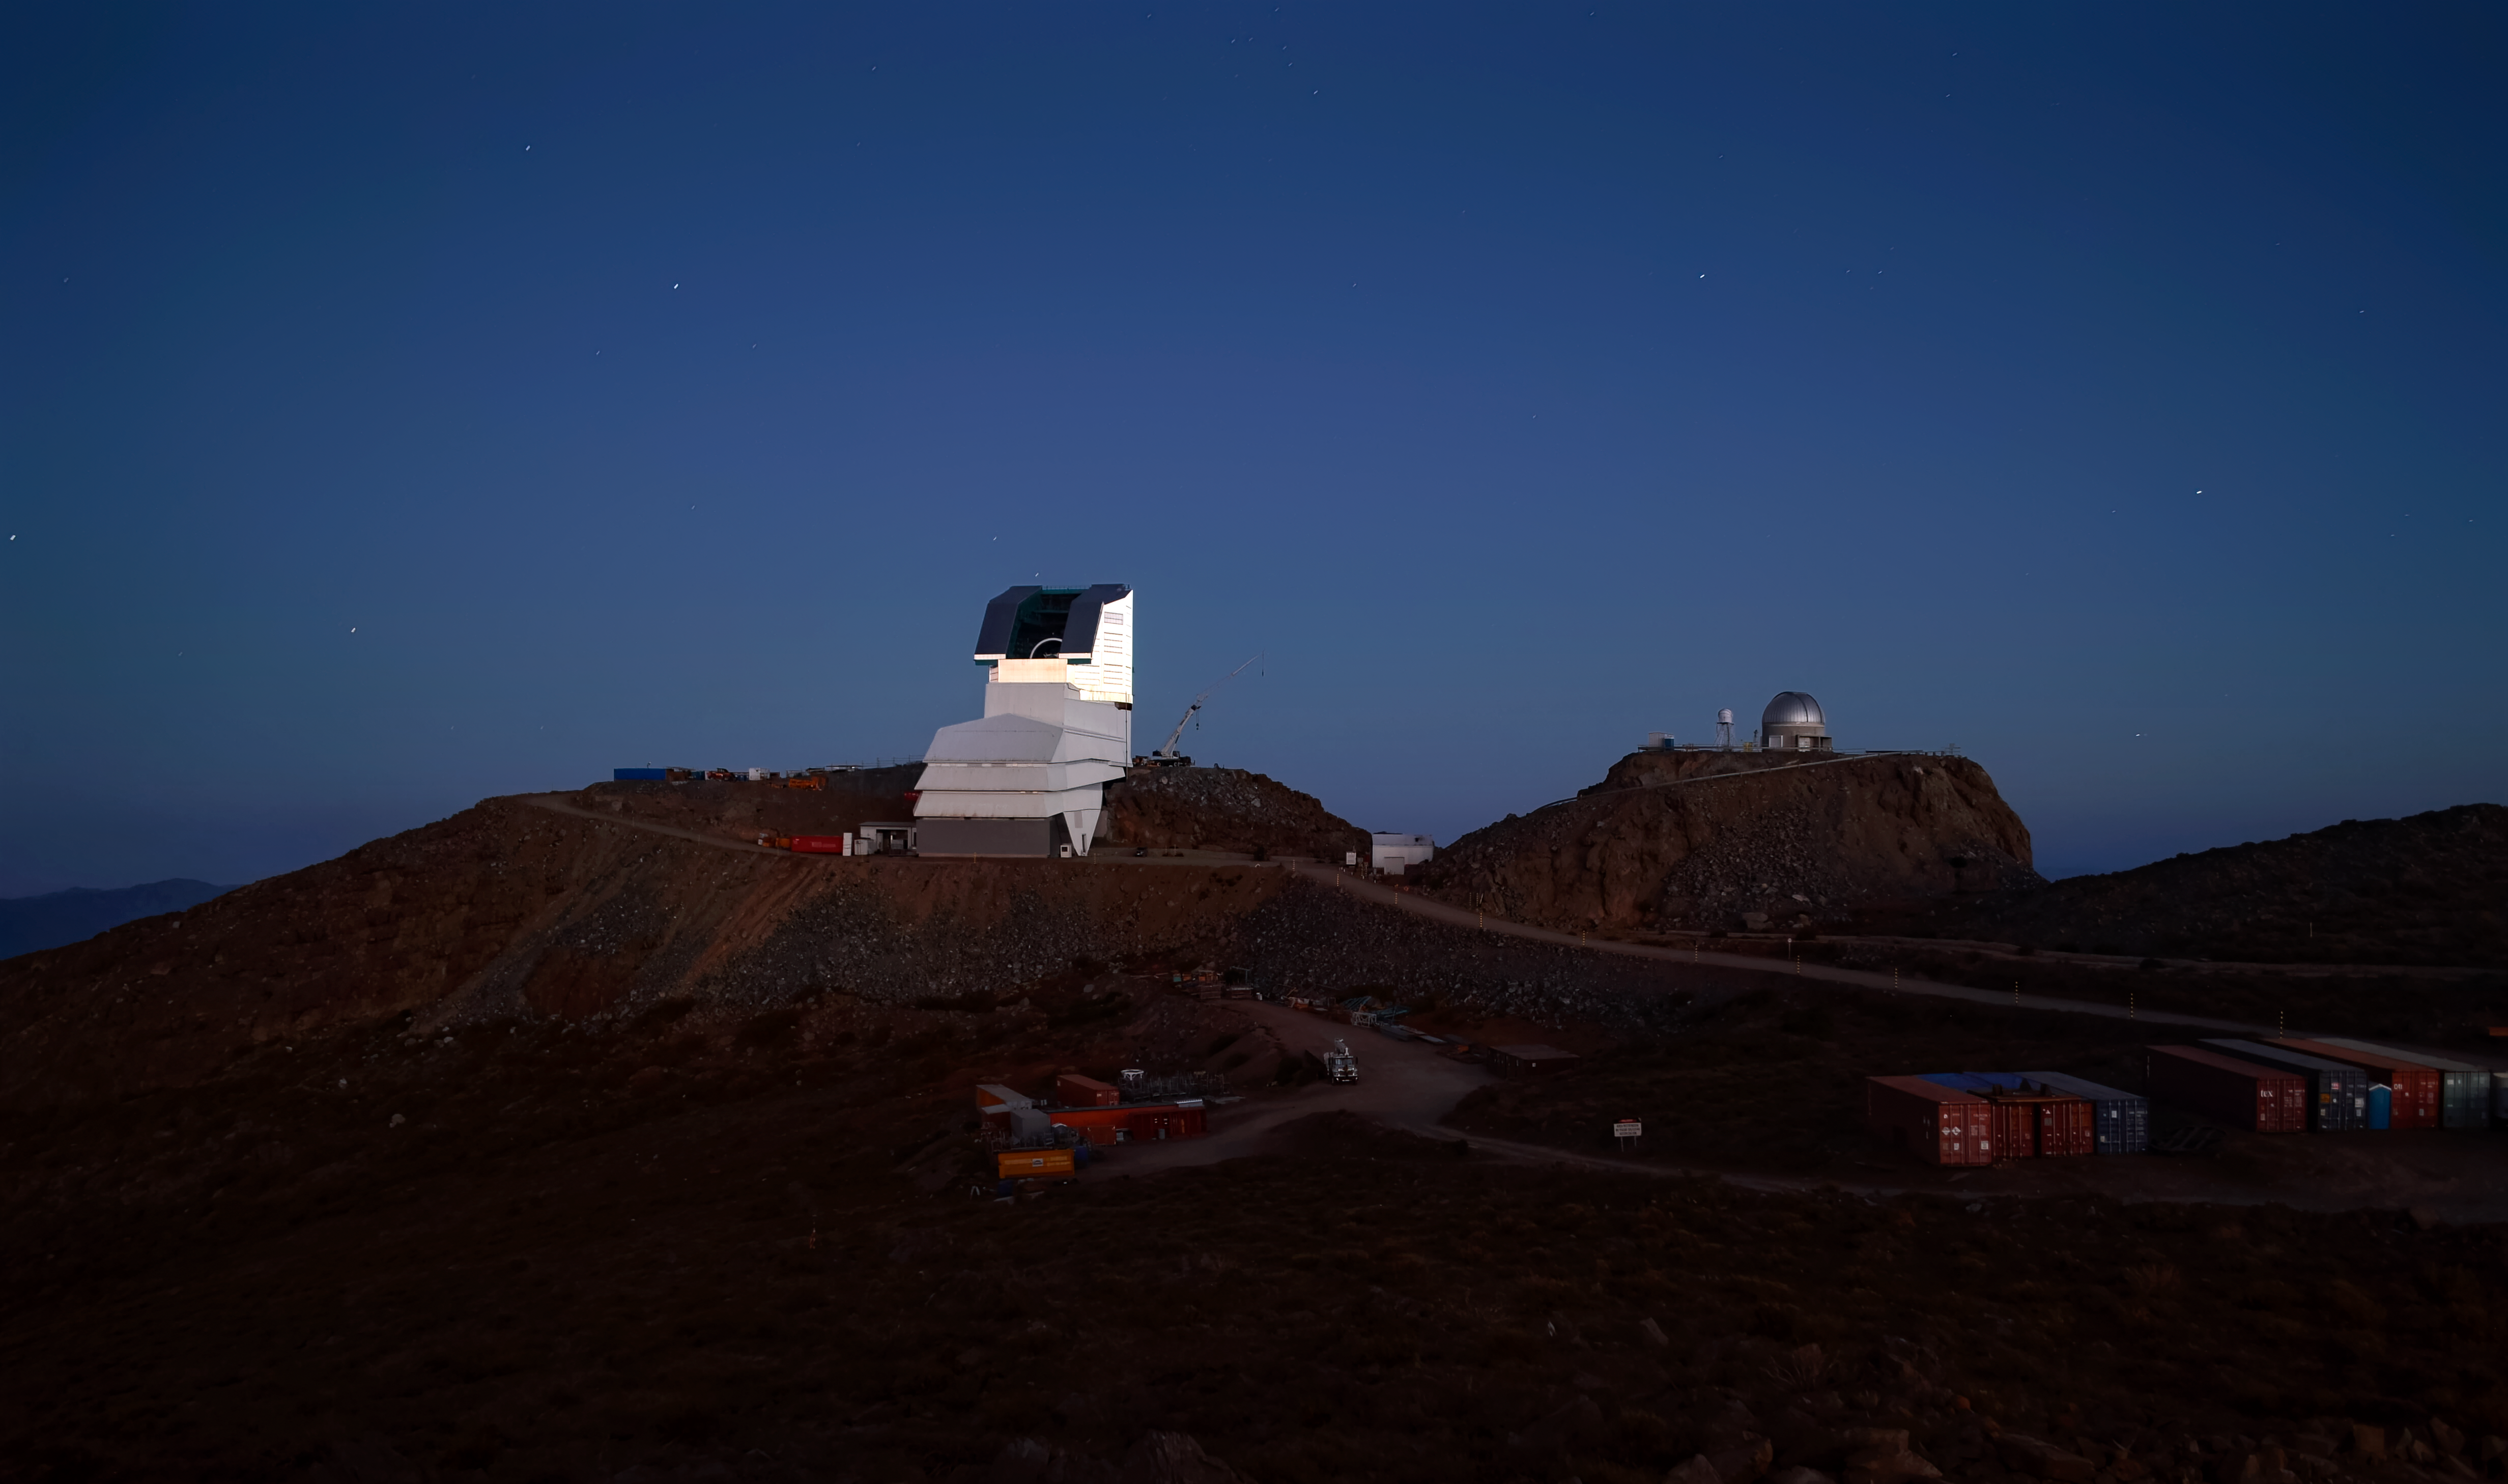

Rubin in the Morning

NSF–DOE Rubin Observatory in the early morning twilight.

Credit: RubinObs/NOIRLab/SLAC/NSF/DOE/AURA